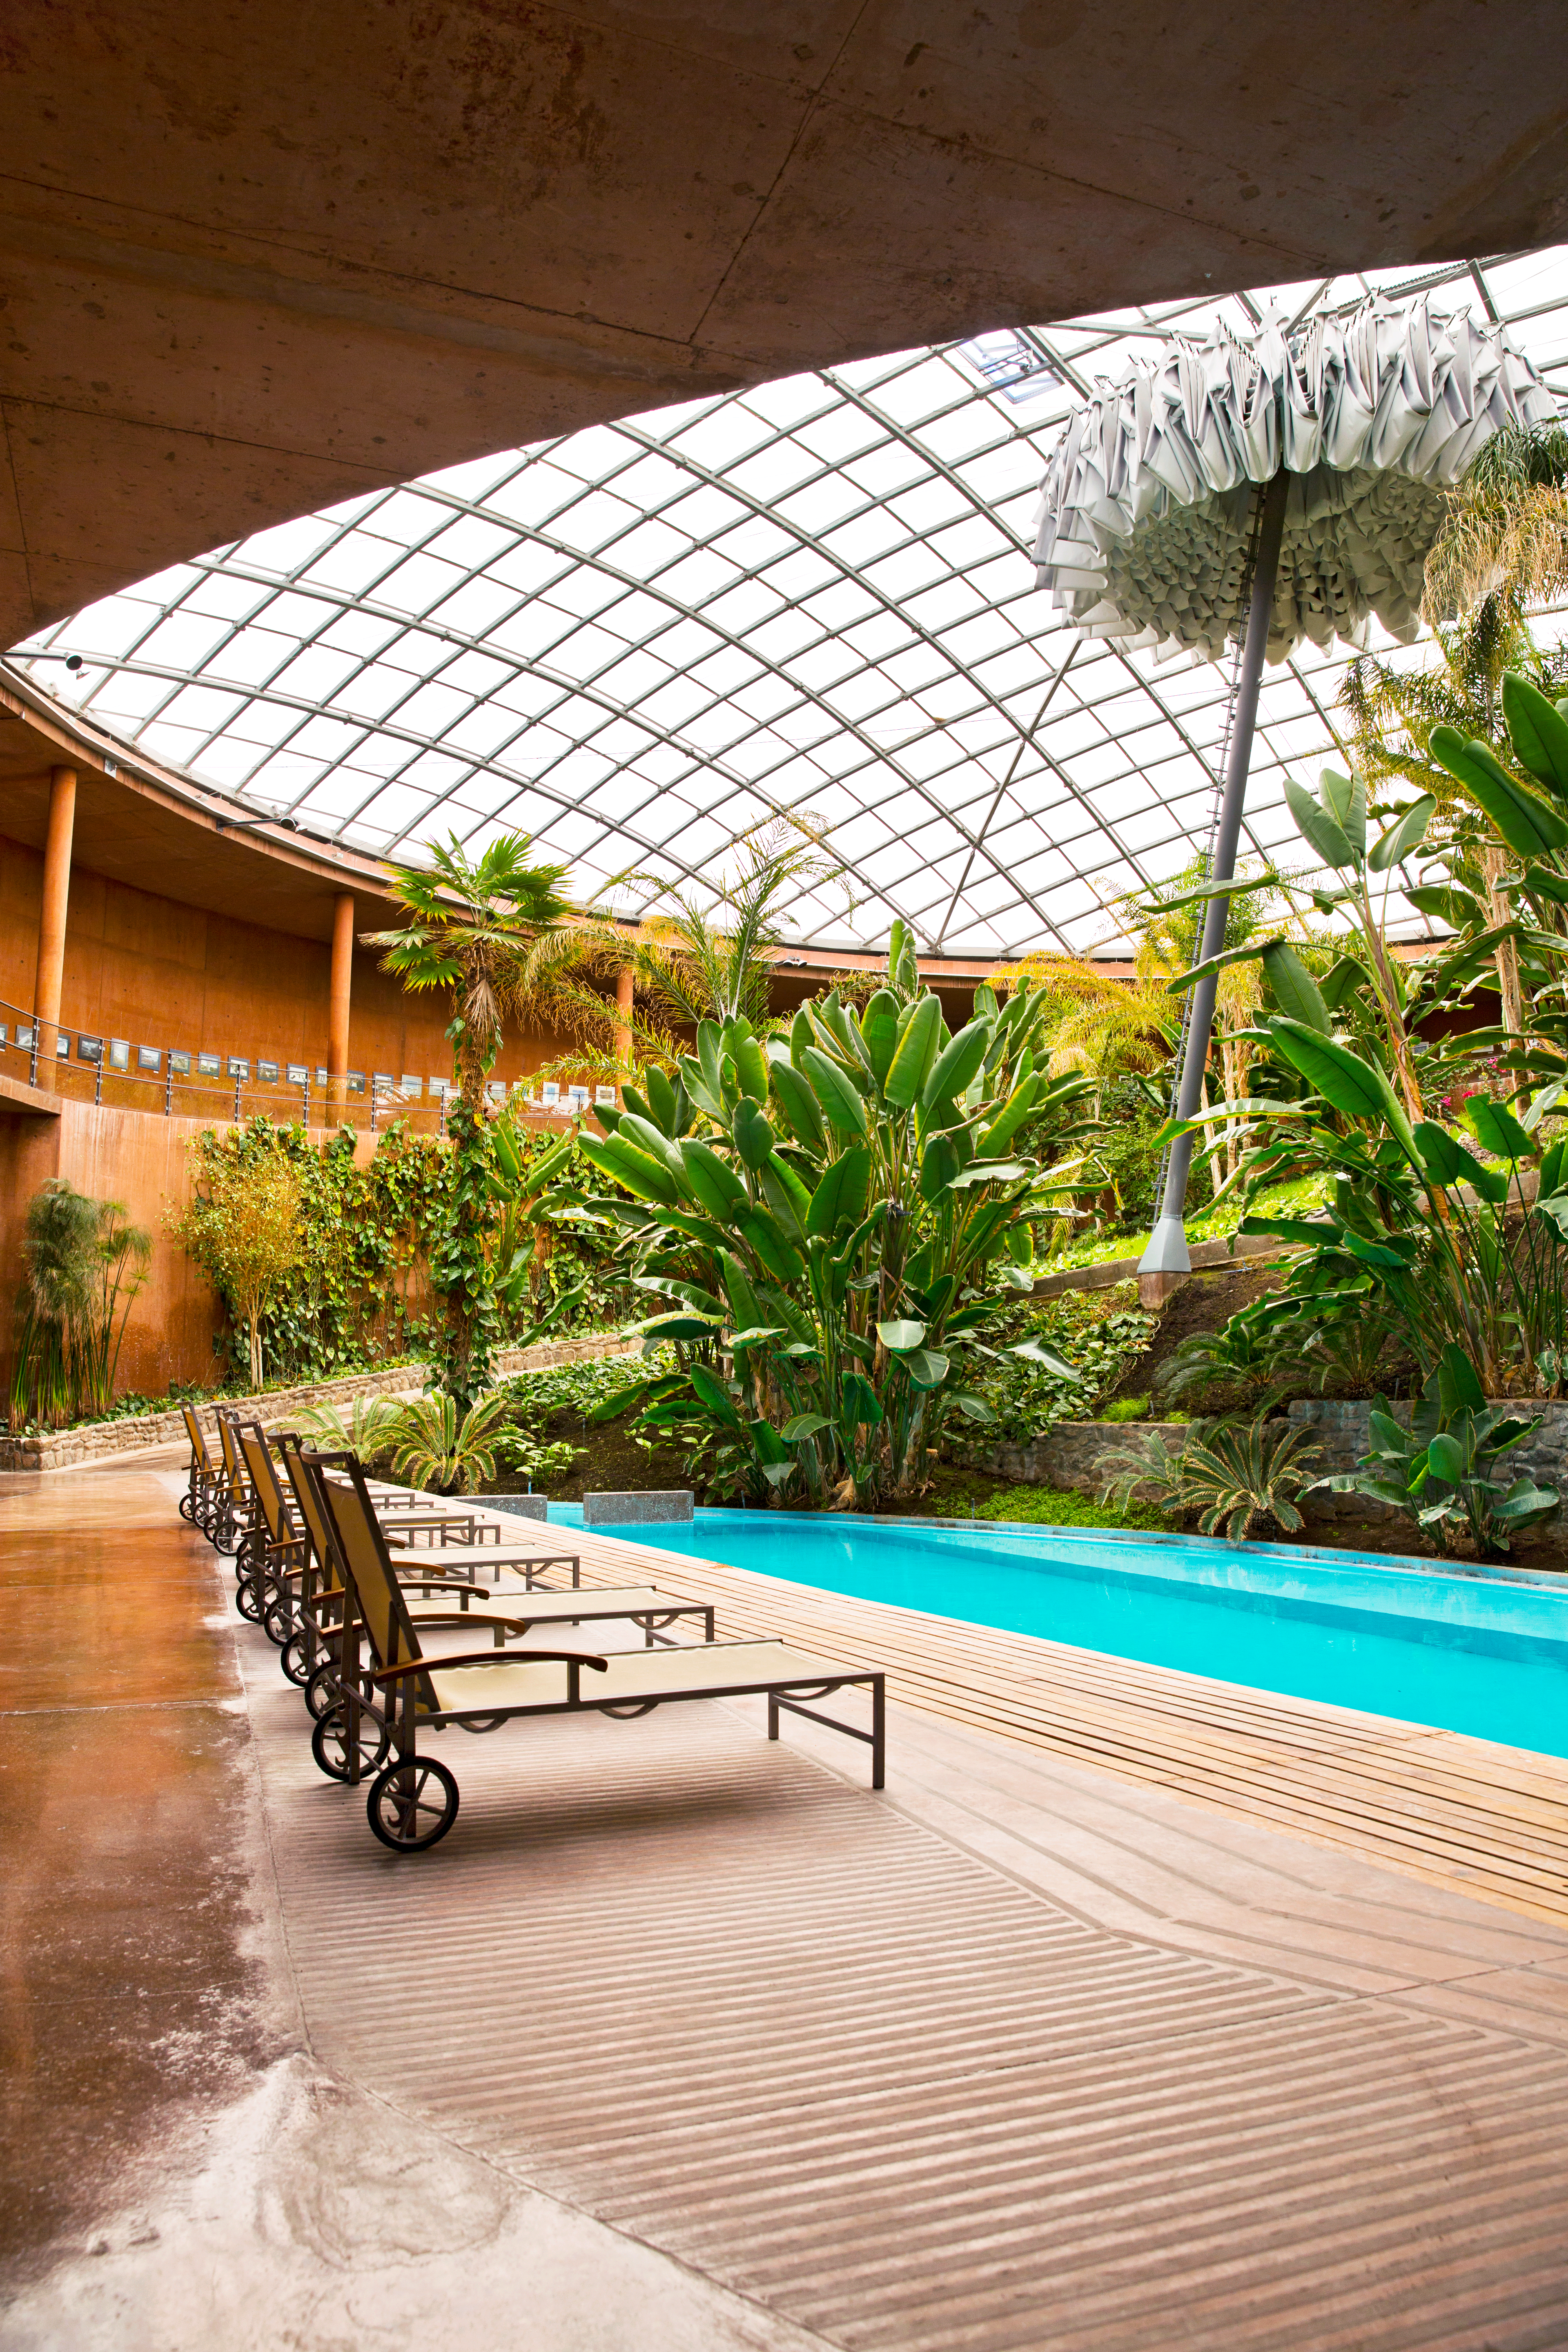

An astronomer's retreat

The Residencia was conceived as a comfortable retreat for professionals and technicians working under extreme dryness and isolation, far from their families, for long periods of time. It boasts 108 bedrooms over 4 levels and 10 000 square metres, as well as facilities such as a restaurant, music room, library, swimming-pool and sauna.

Credit: ESO/S. Fandango